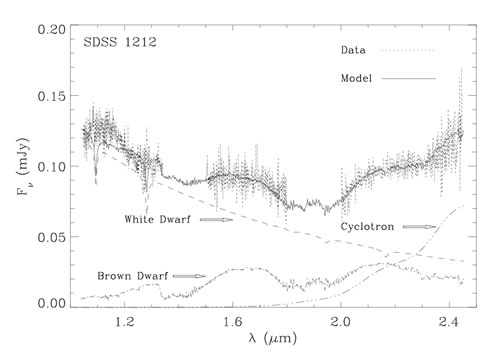

GNIRS near-infrared spectrum with the best model fit

GNIRS near-infrared spectrum (dotted line) with the best model fit. The observed spectrum is consistent with a combination of 3 model contributions: 1) a pure hydrogen white dwarf with T = 10,000 K and of 0.6 Solar mass; 2) a T =1400 K (L8 type) brown dwarf of 60 Jupiter masses; and 3) cyclotron emission produced by high energy electrons accelerated in the 7 megagauss magnetic field of the white dwarf.

Credit: International Gemini Observatory/NOIRLab/NSF/AURA